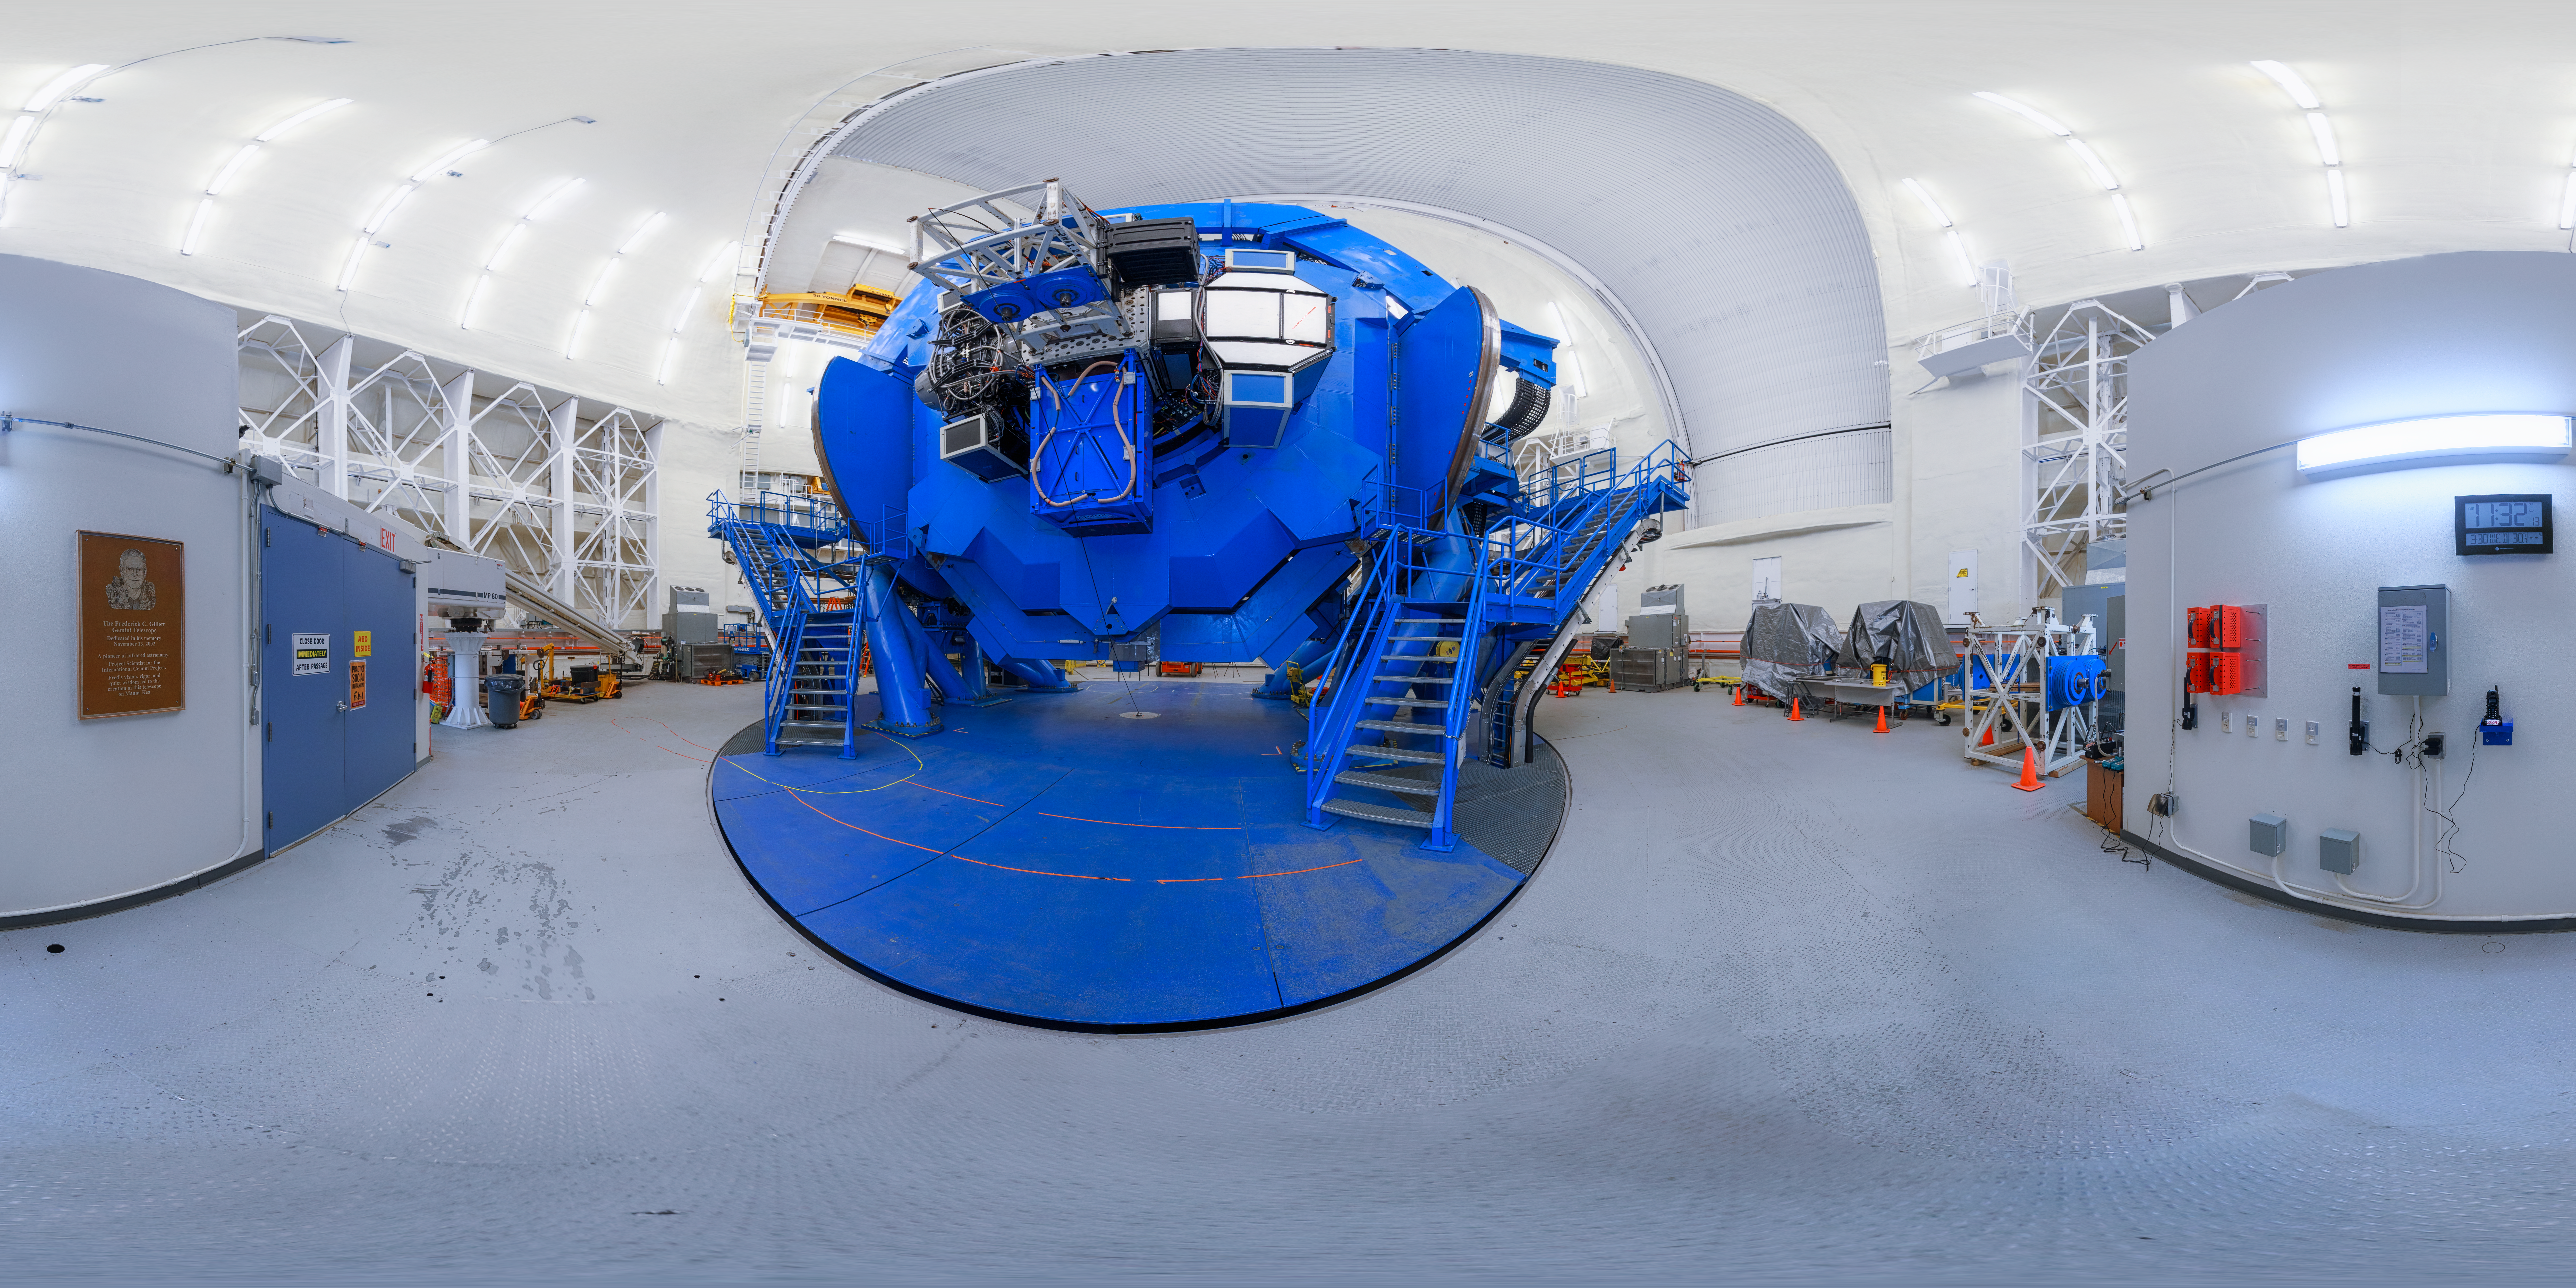

Gemini North Telescope Instruments Panorama

A 360-degree panorama view of the Gemini North telescope, part of the International Gemini Observatory, a program of NSF NOIRLab. This view shows the "back end" of the telescope featring a cluster of scinetific instruments mounted to the instrument support structure.

Credit: NOIRLab/AURA/NSF/P. Horálek